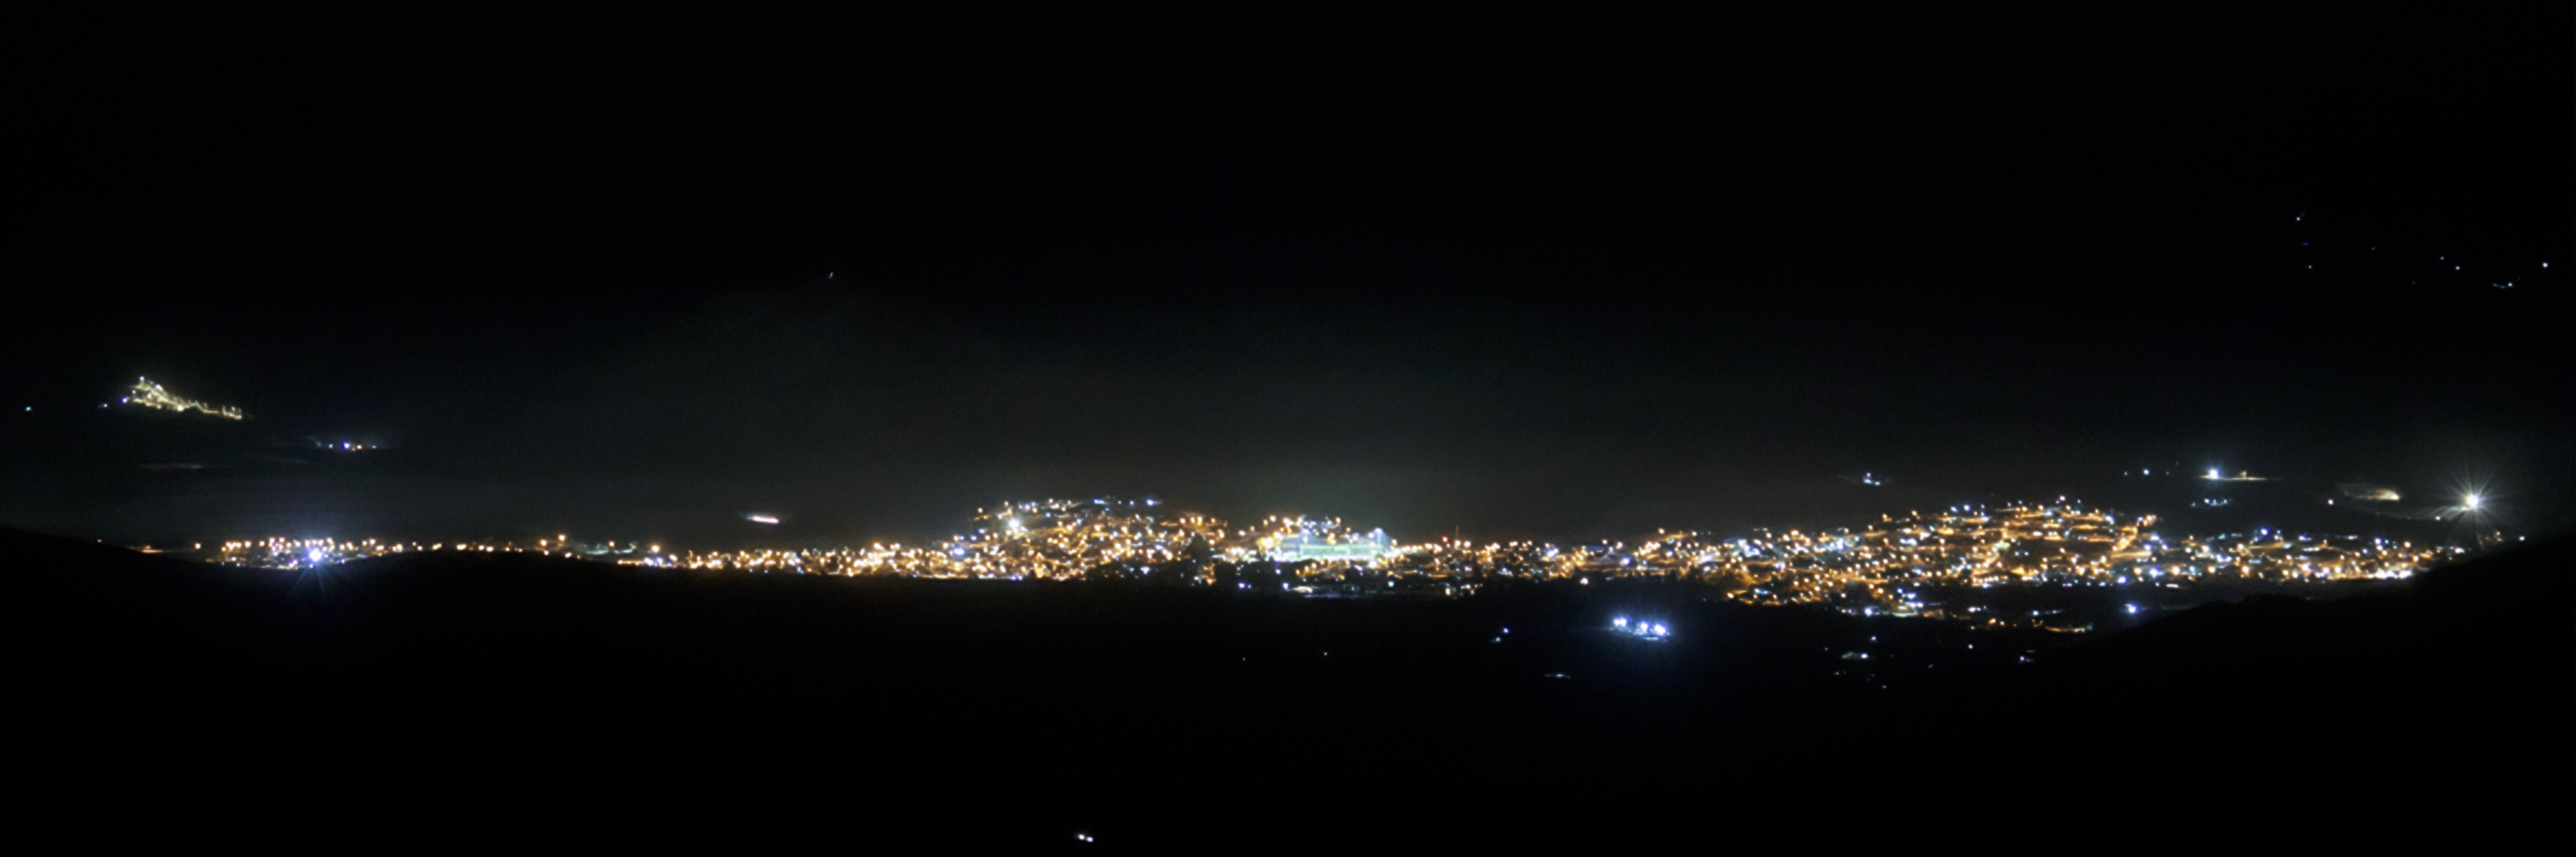

View of Andacollo Stadium From CTIO After New Lighting

The view of Andacollo Stadium from the U.S. National Science Foundation Cerro Tololo Inter-American Observatory (CTIO), a Program of NSF NOIRLab, after the new lighting was installed. The new system consists of state-of-the-art LED lights from Musco Lighting designed to exclusively illuminate the playing surface while minimizing light emission into the sky and reducing energy consumption by 30%.

See the comparison image here.

Credit: NOIRLab/NSF/AURA/G. Damke